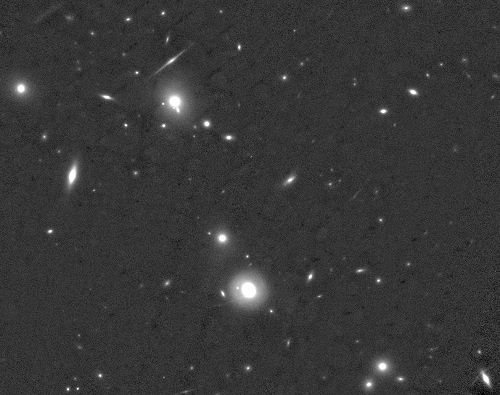

Part of MACS J0416-2403 by GSAOI

Part of MACS J0416-2403 seen by GSAOI. The average angular resolution is about 80 milliarcseconds, the full field-of-view of the data released is nearly twice as large as shown here.

Credit: NOIRLab/Gemini Observatory/AURA